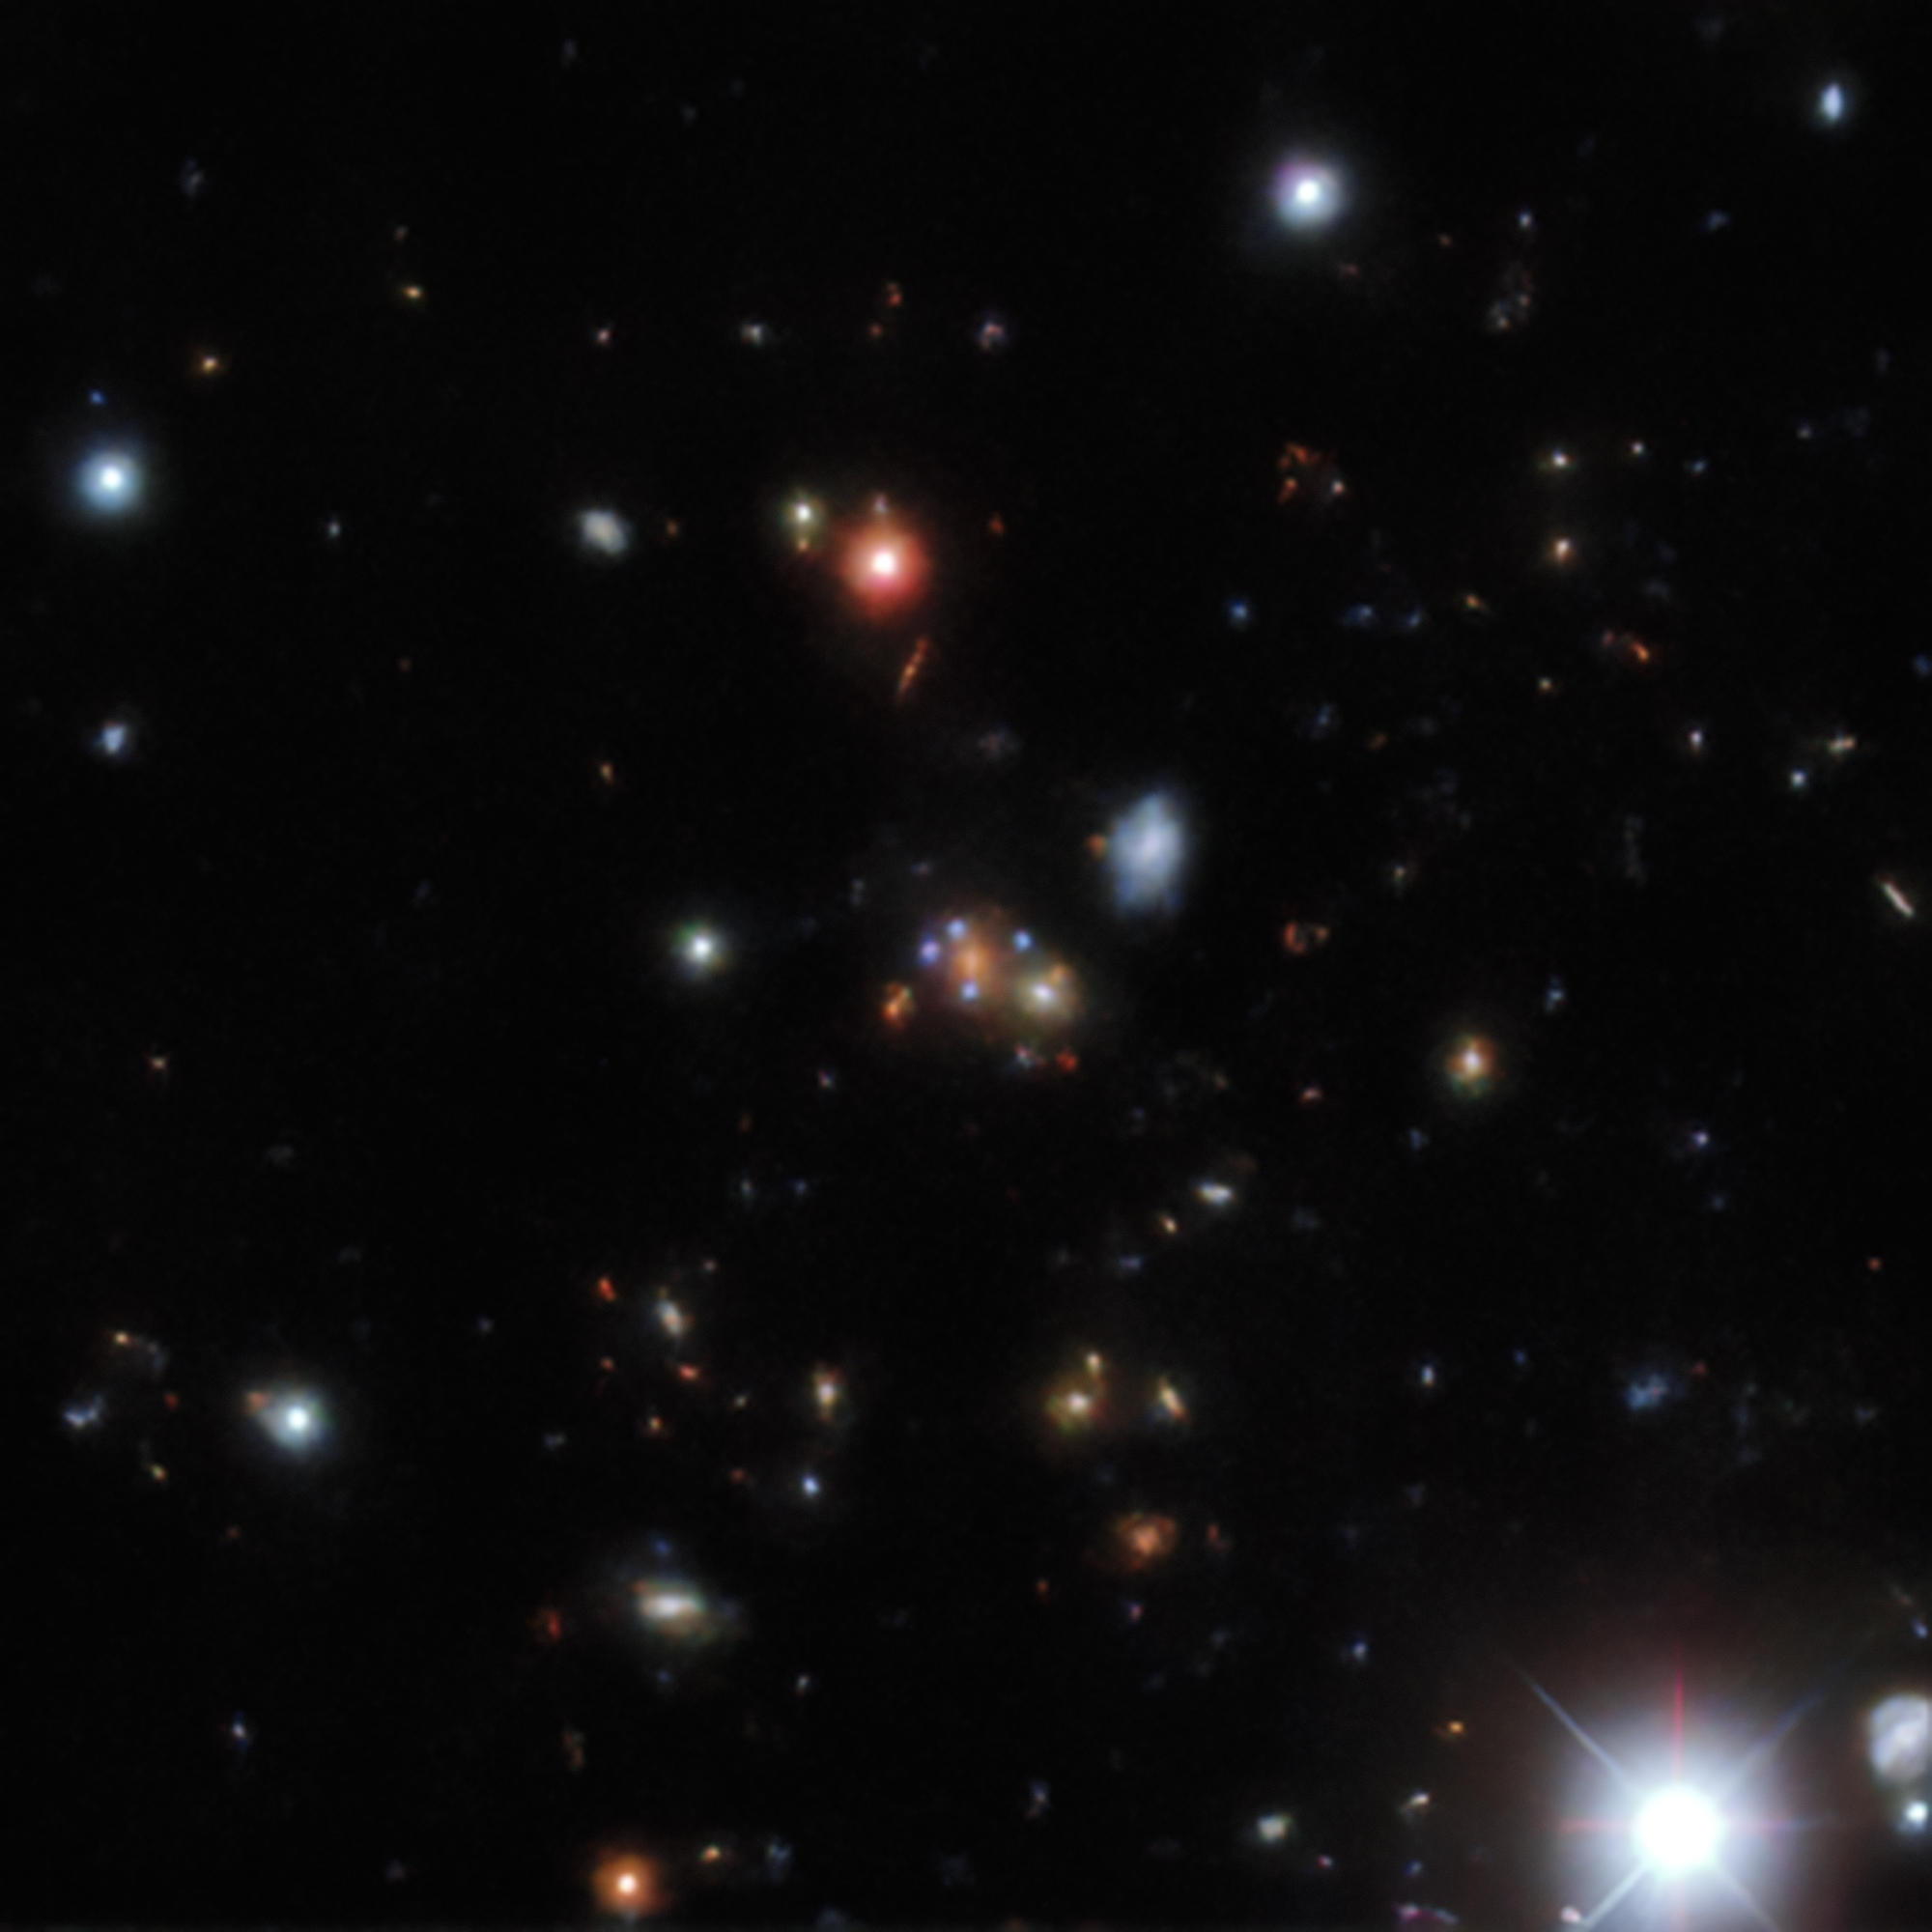

Gravitational lens found in the DESI Legacy Surveys data

An example of a gravitational lens found in the DESI Legacy Surveys data. The four identical blue dots near the center of DESI-220.4549+14.6891 are four images of the same background galaxy (an example of an Einstein cross). The red galaxy at the center is the gravitational lens responsible for creating this mirage.

Credit: DESI Legacy Imaging Surveys/LBNL/DOE & KPNO/CTIO/NOIRLab/NSF/AURA